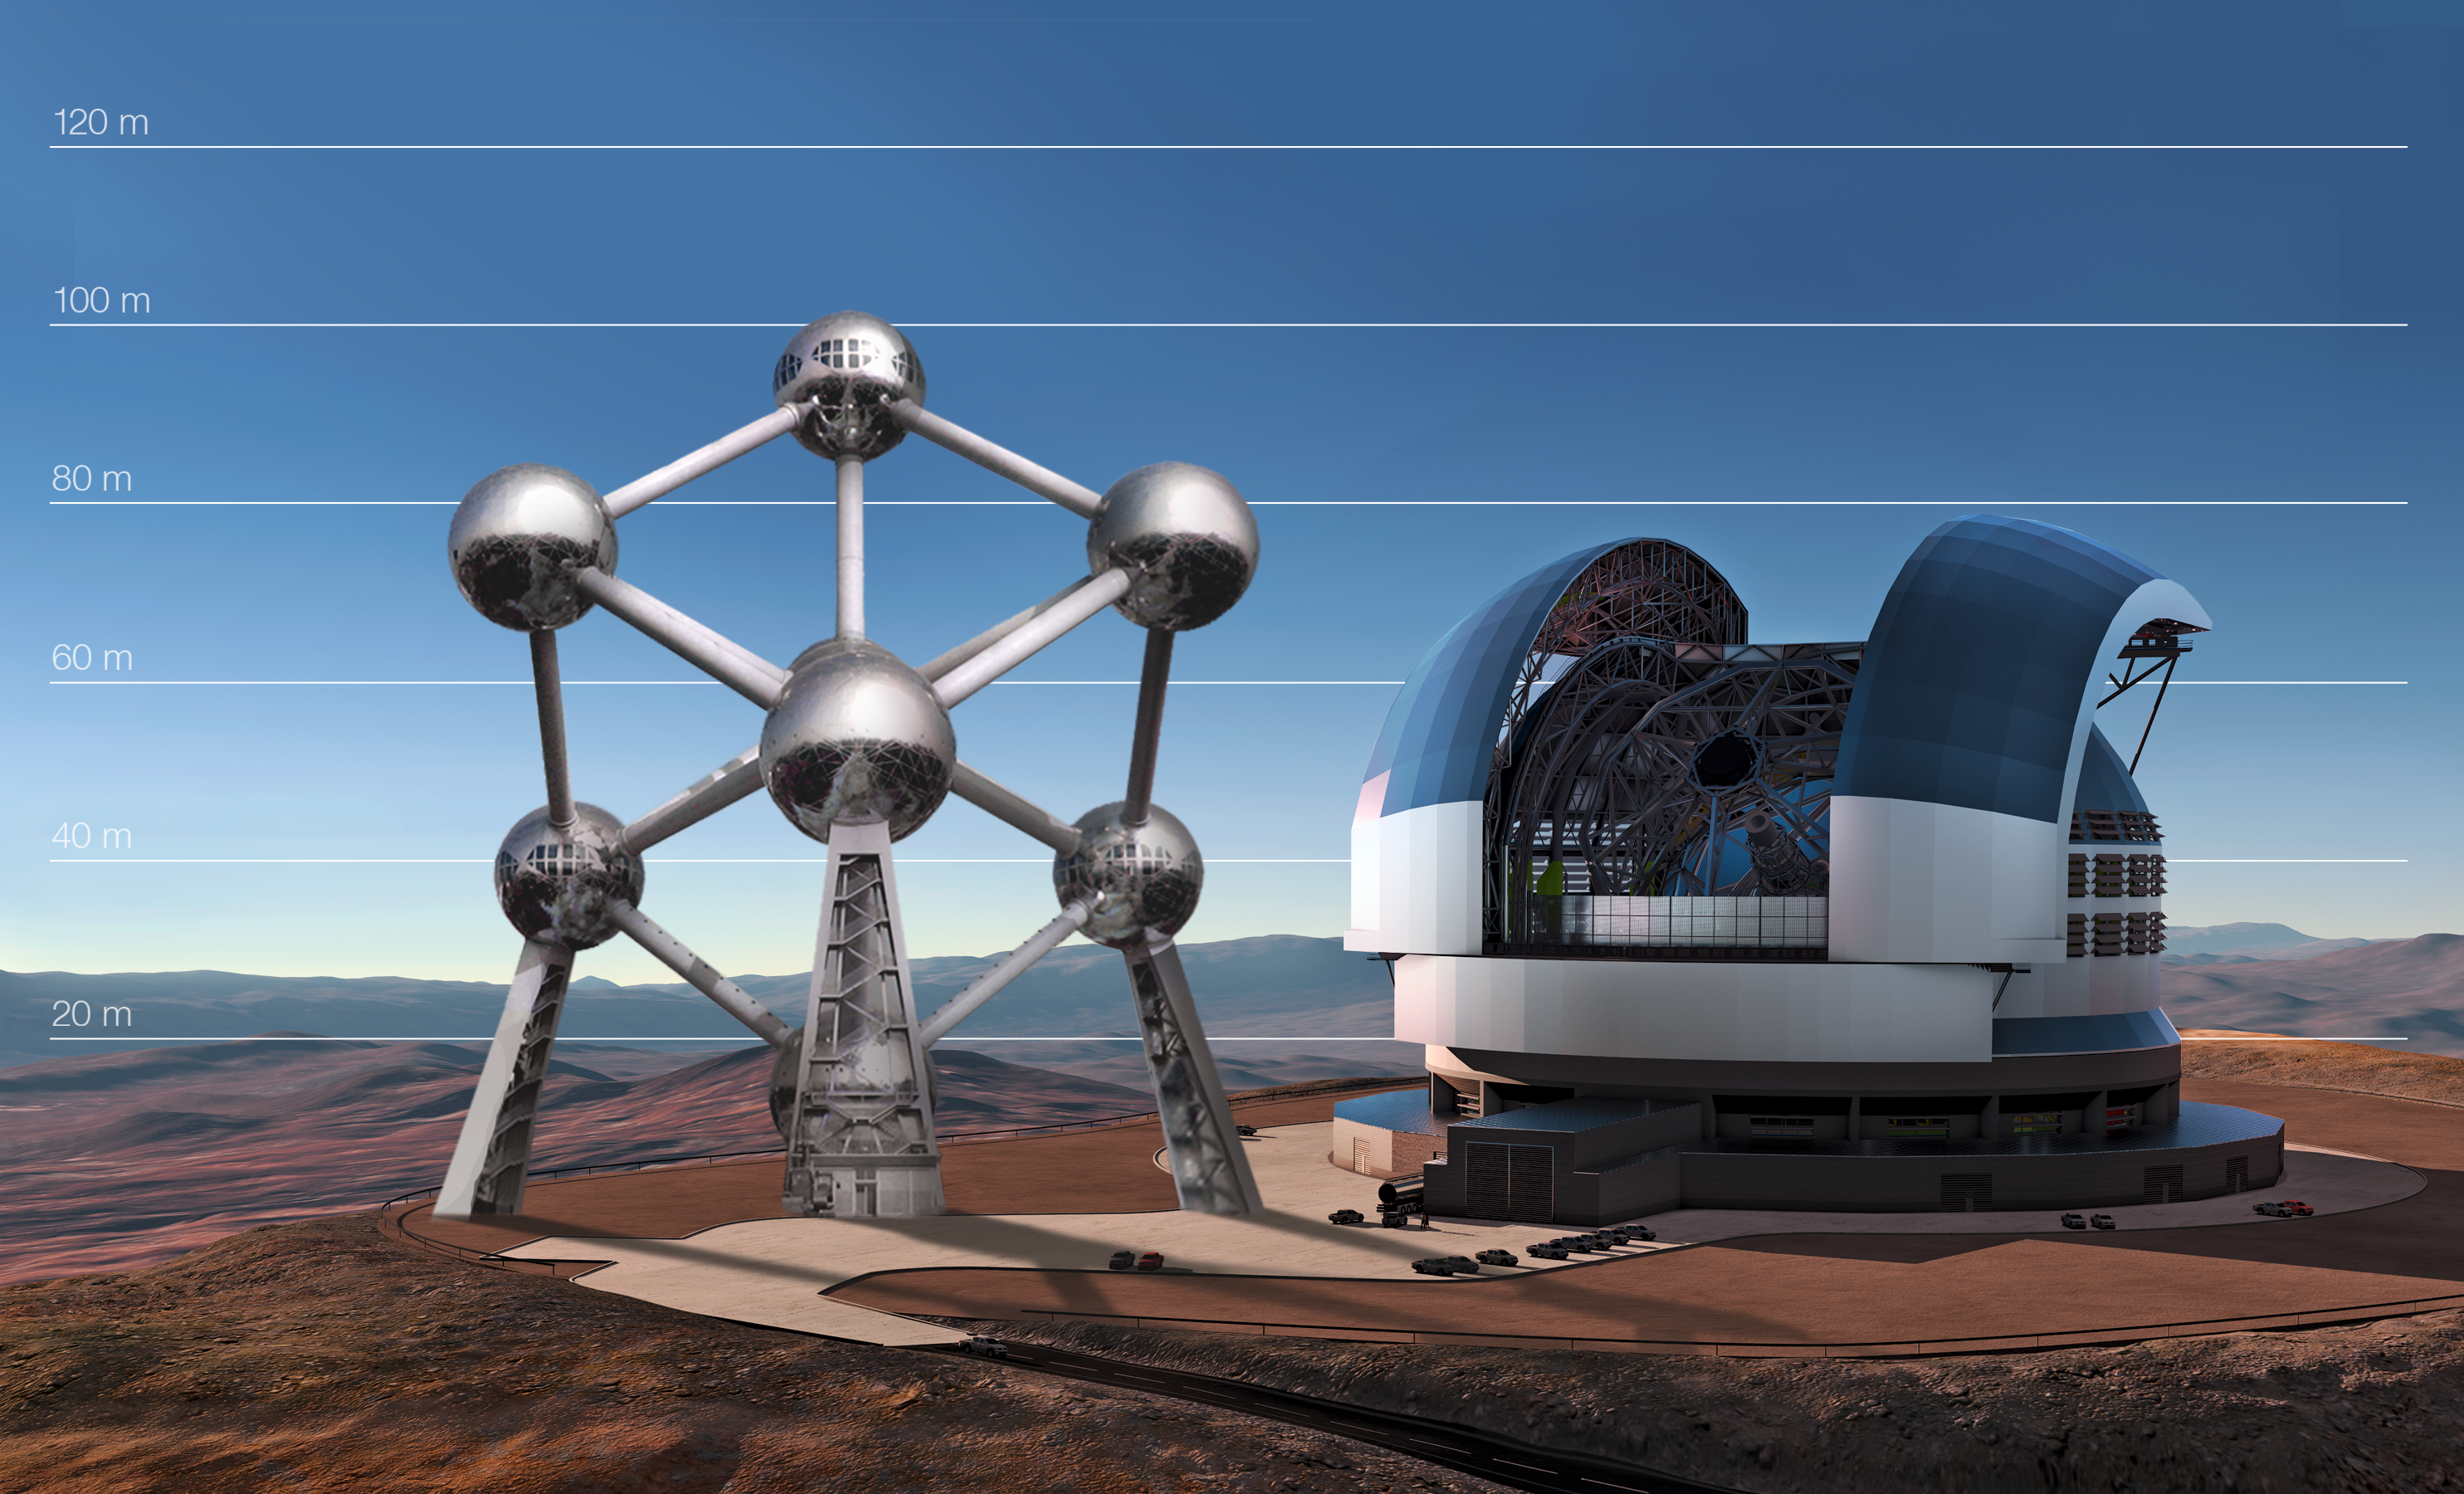

The E-ELT compared to the Atomium in Brussels, Belgium

This artist's impression compares the E-ELT compared to the Atomium in Brussels, Belgium.

Credit: ESO